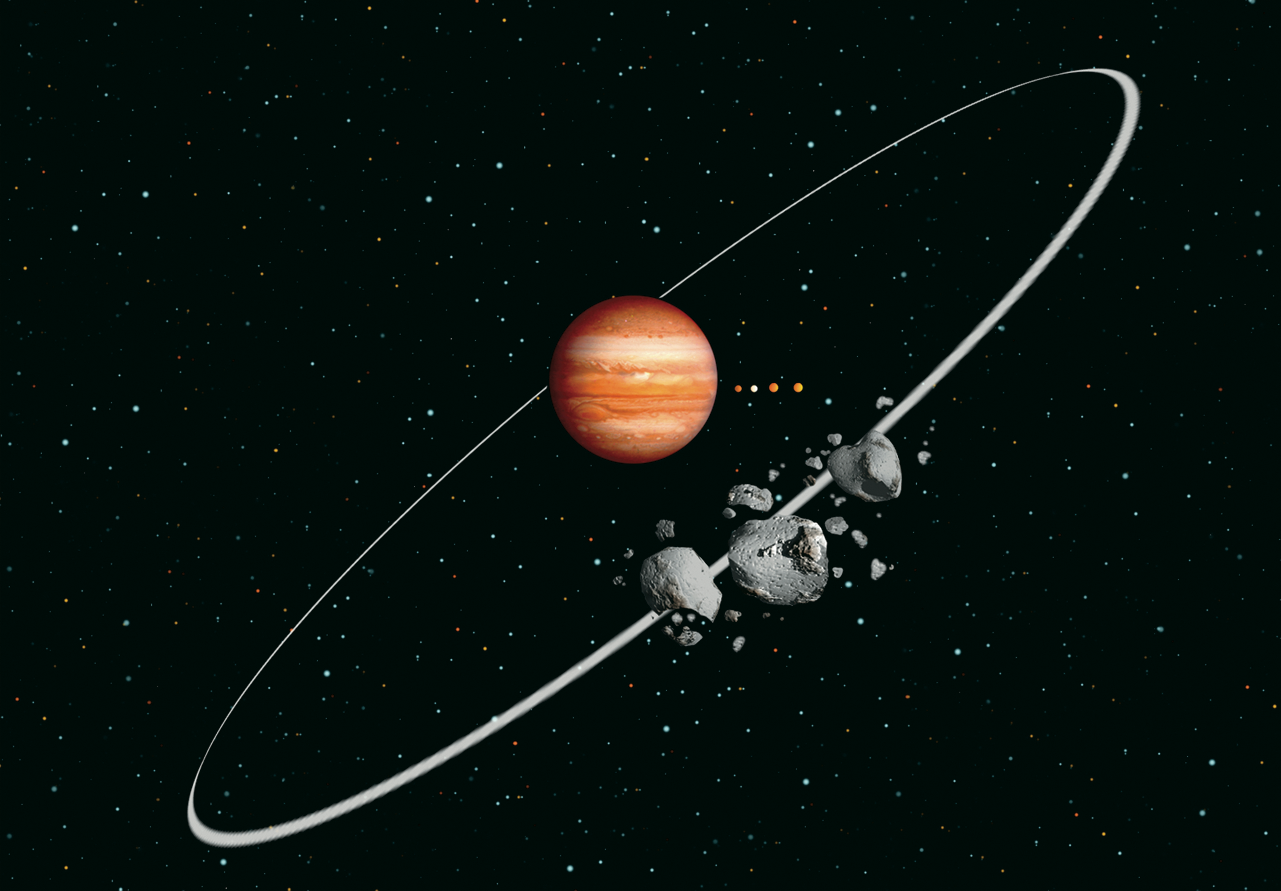

Jupiter Irregular" Satellites"

An artist's rendition shows irregular satellites around Jupiter after a collision. Jupiter's four large moons are shown for orbital scale.

Credit: International Gemini Observatory Jon Lomberg